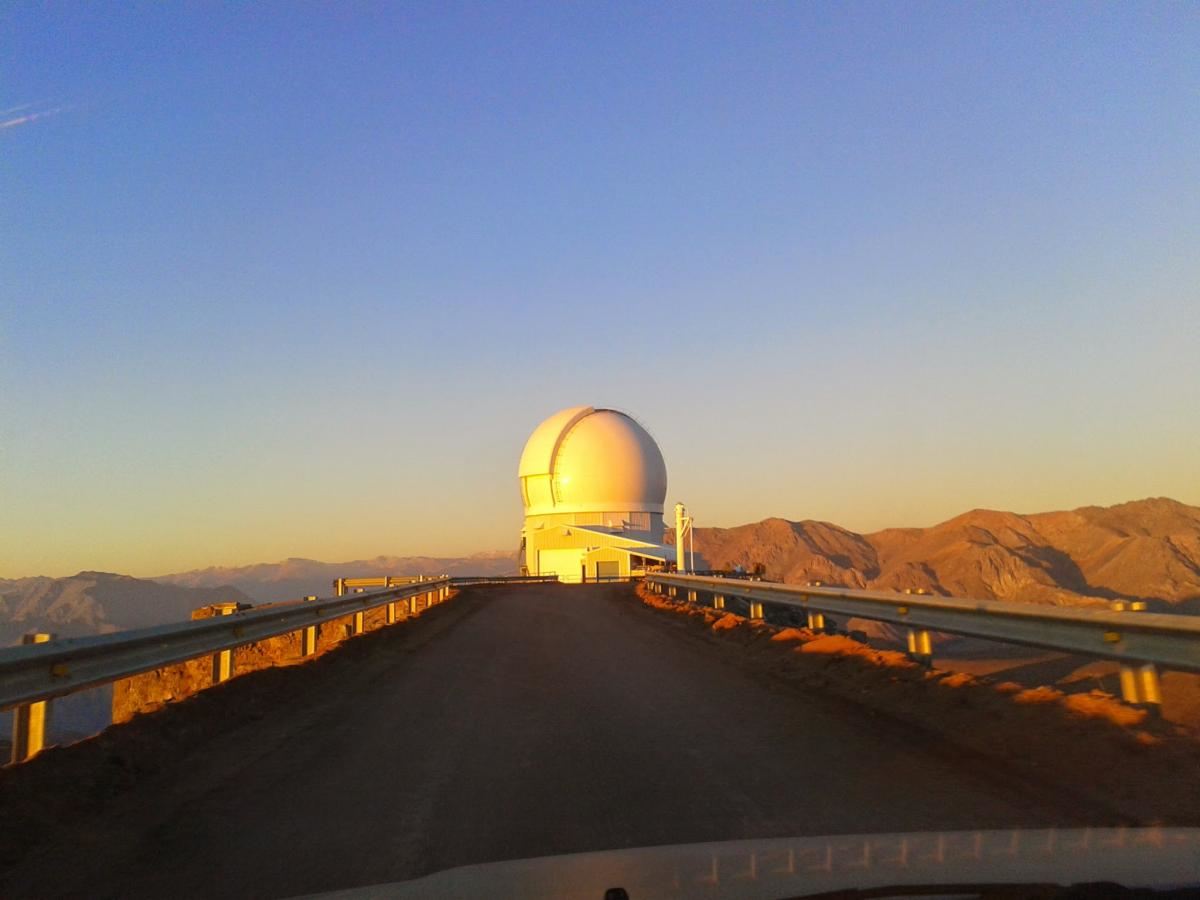

Arriving at SOAR

Credit: NOIRLab